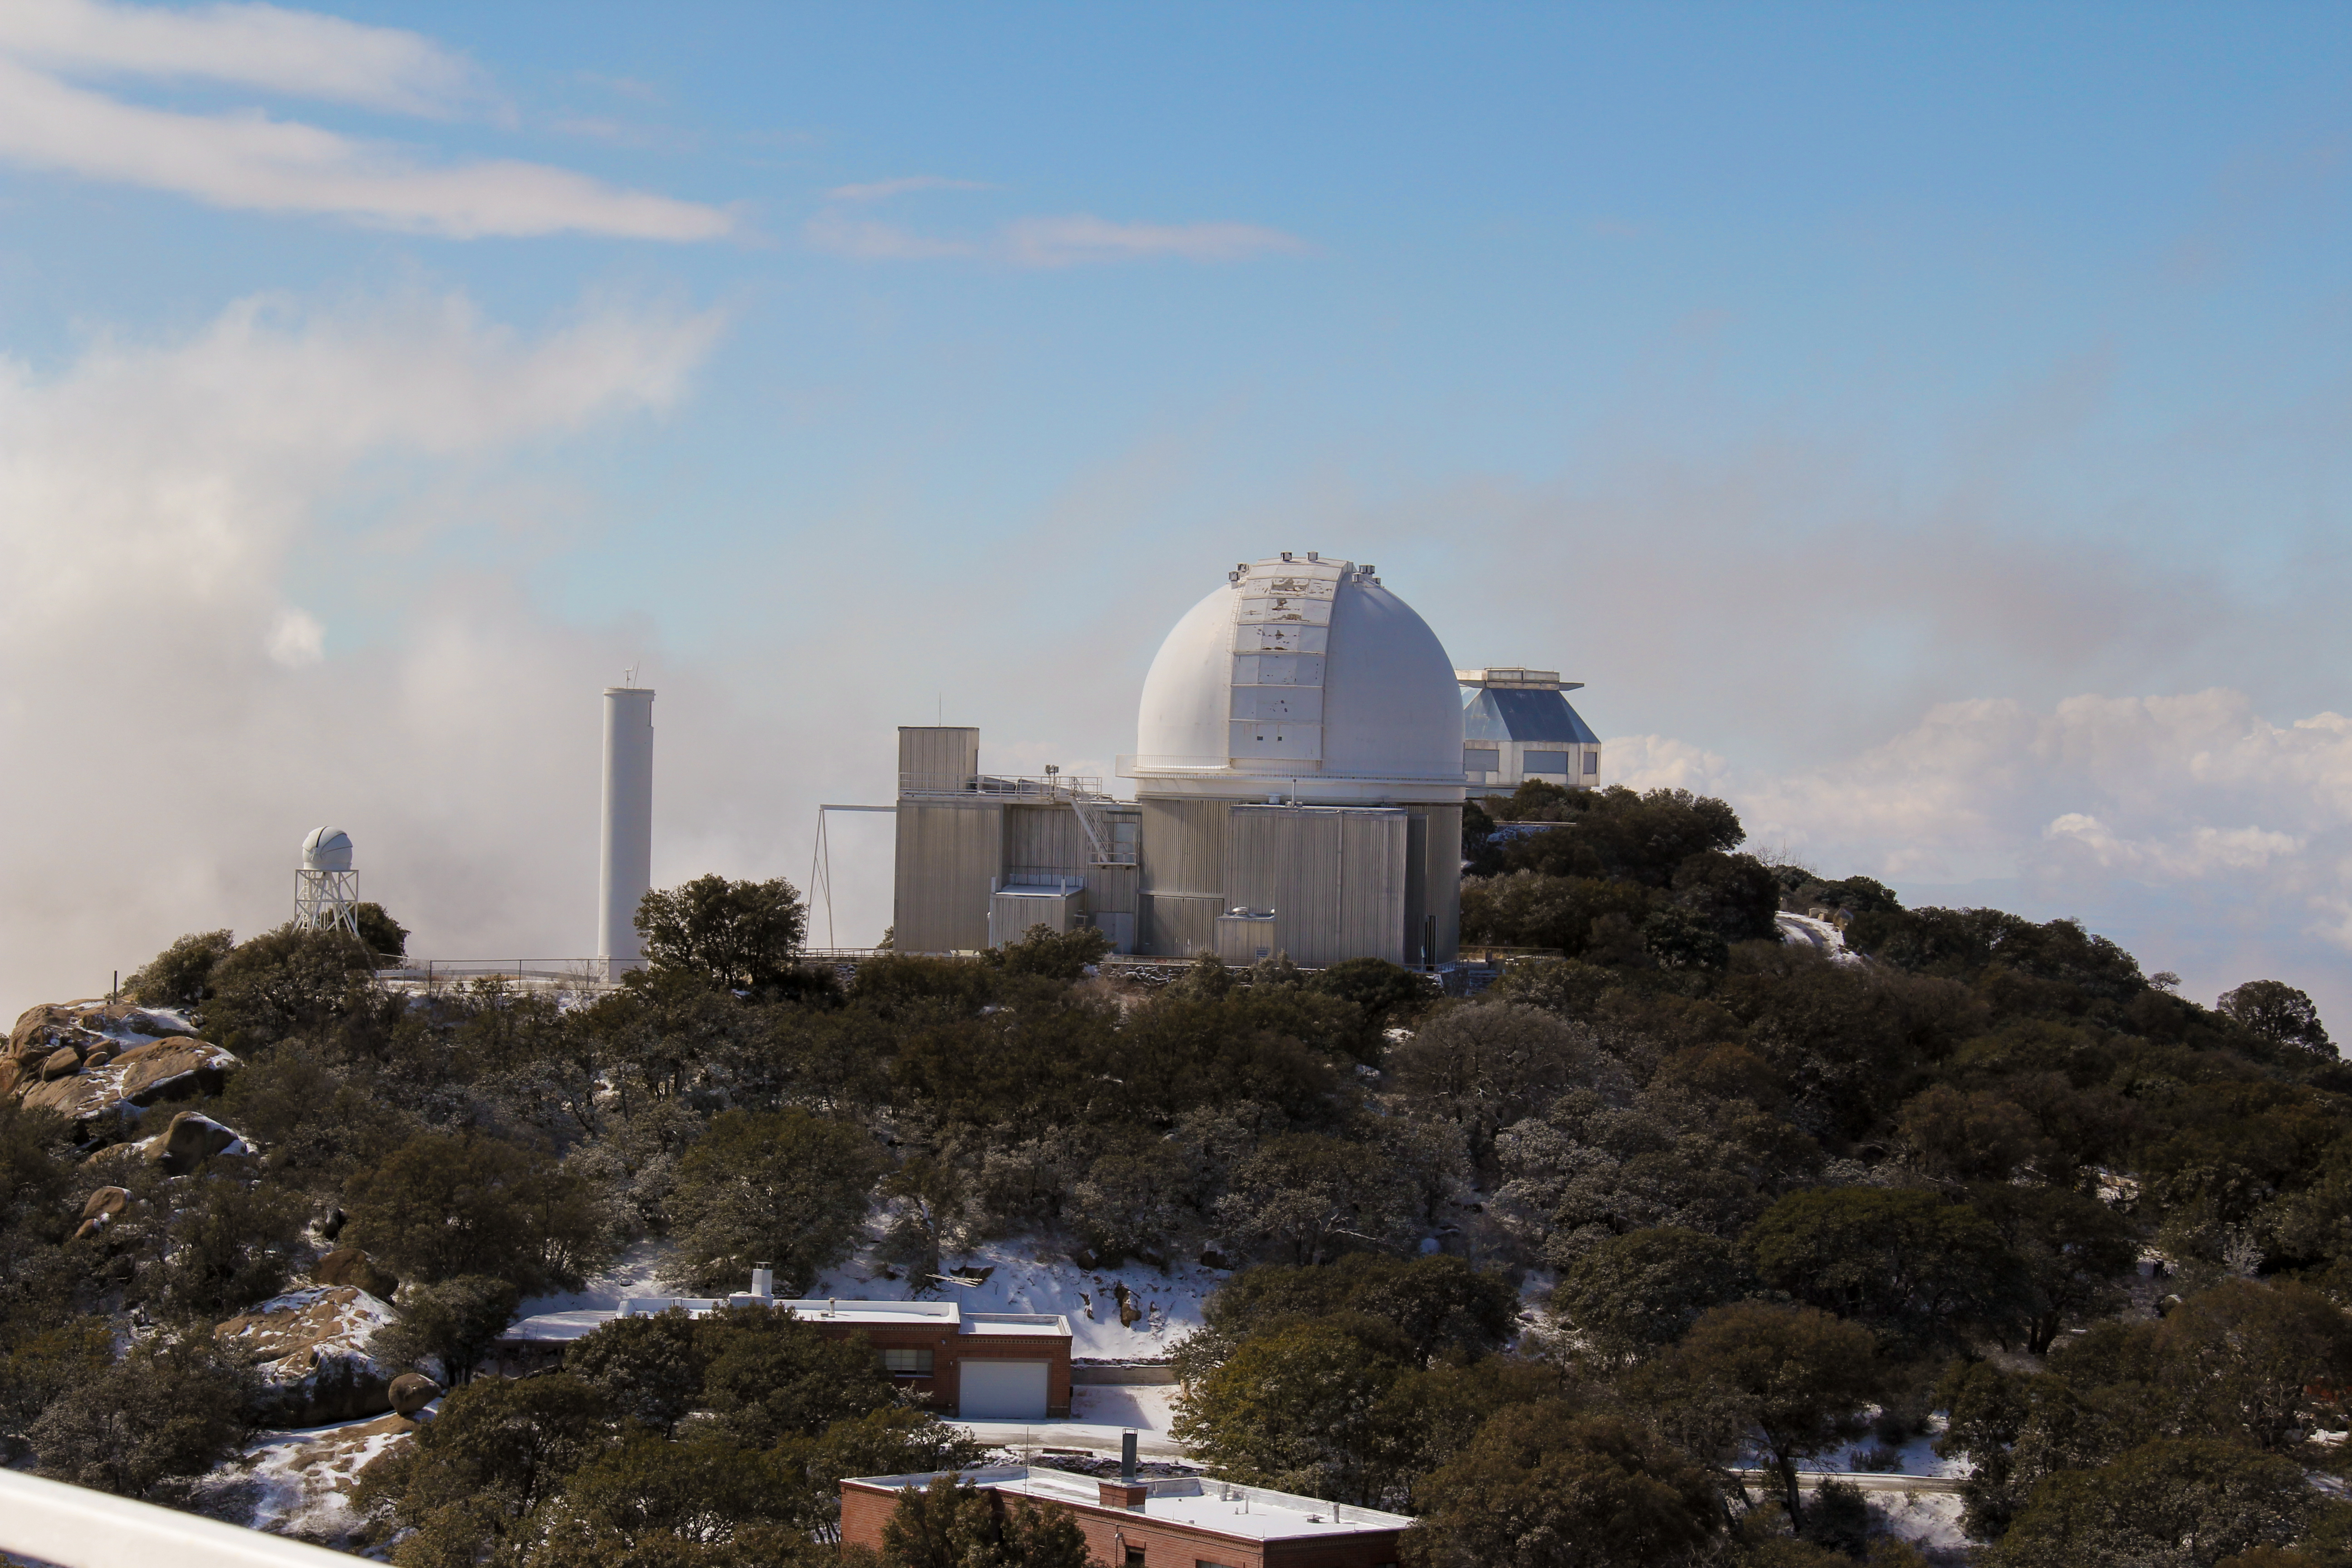

KPNO 2.1-meter Telescope

KPNO 2.1-meter Telescope at Kitt Peak National Observatory, AZ.

Credit: KPNO/NOIRLab/NSF/AURA/P. Marenfeld